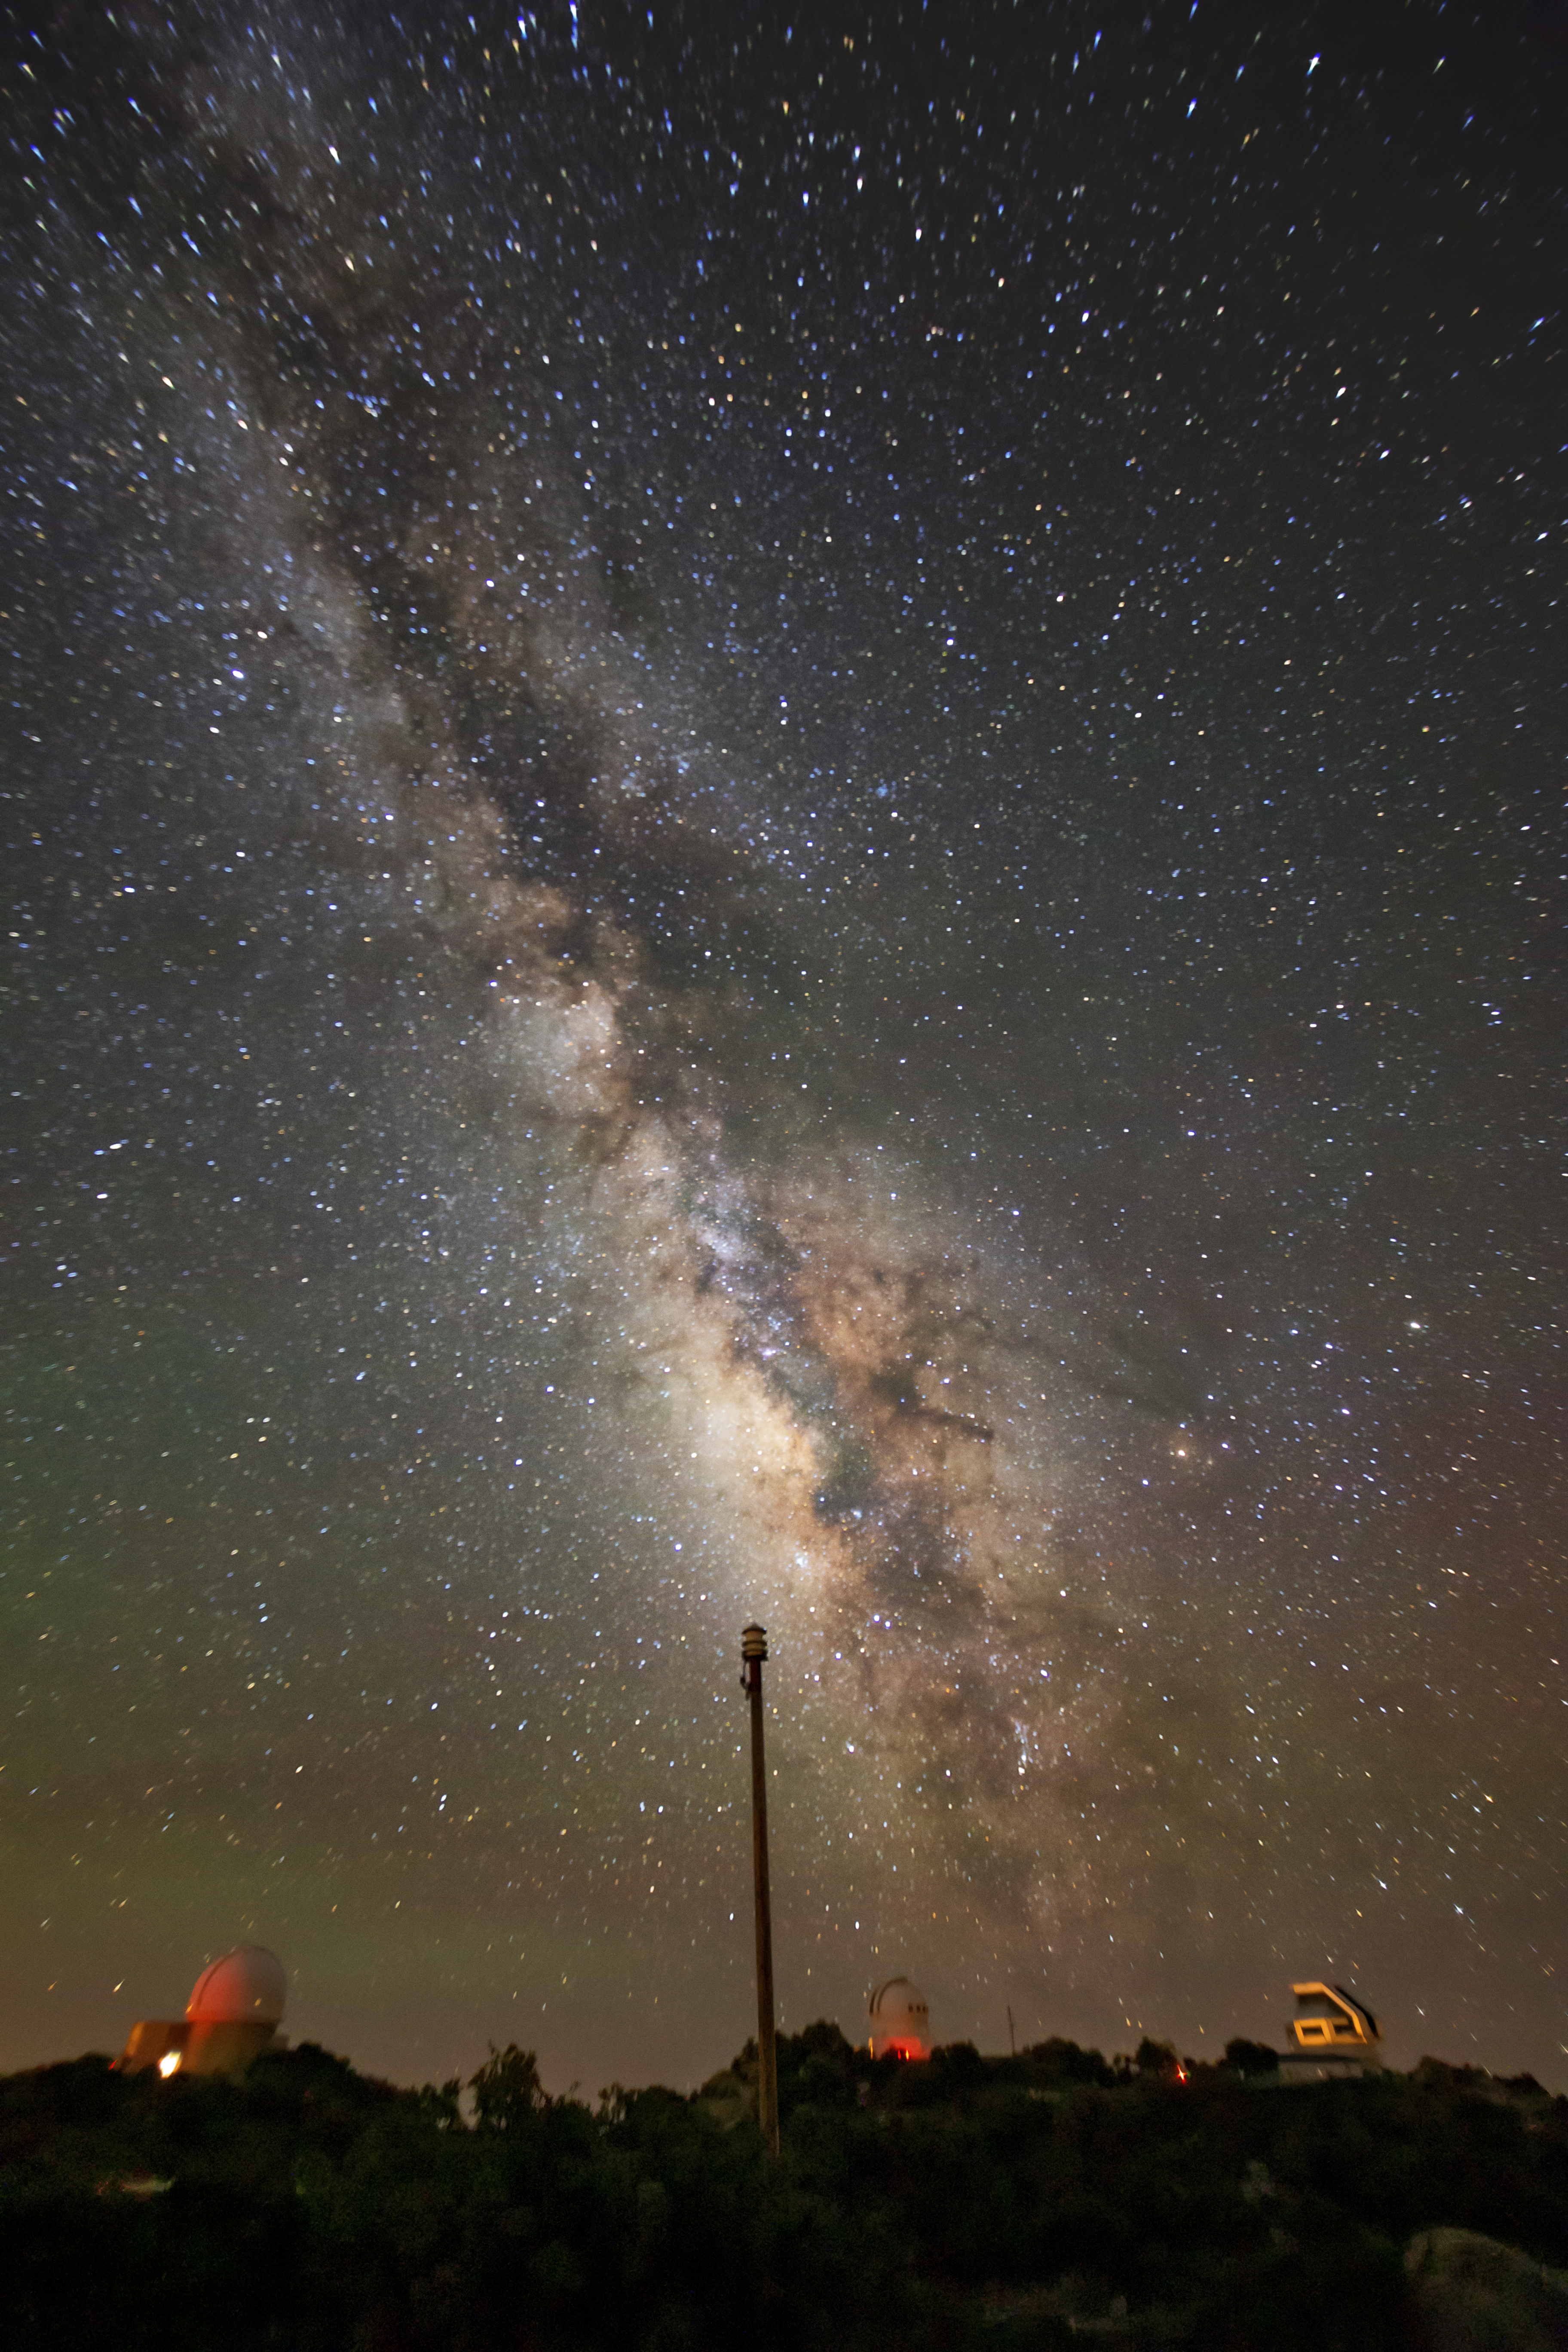

Milky Way over Kitt Peak

In this photo, the Milky Way blazes brilliantly above Kitt Peak National Observatory, a program of NSF NOIRLab.

Credit: NOIRLab/AURA/NSF/R. Sparks